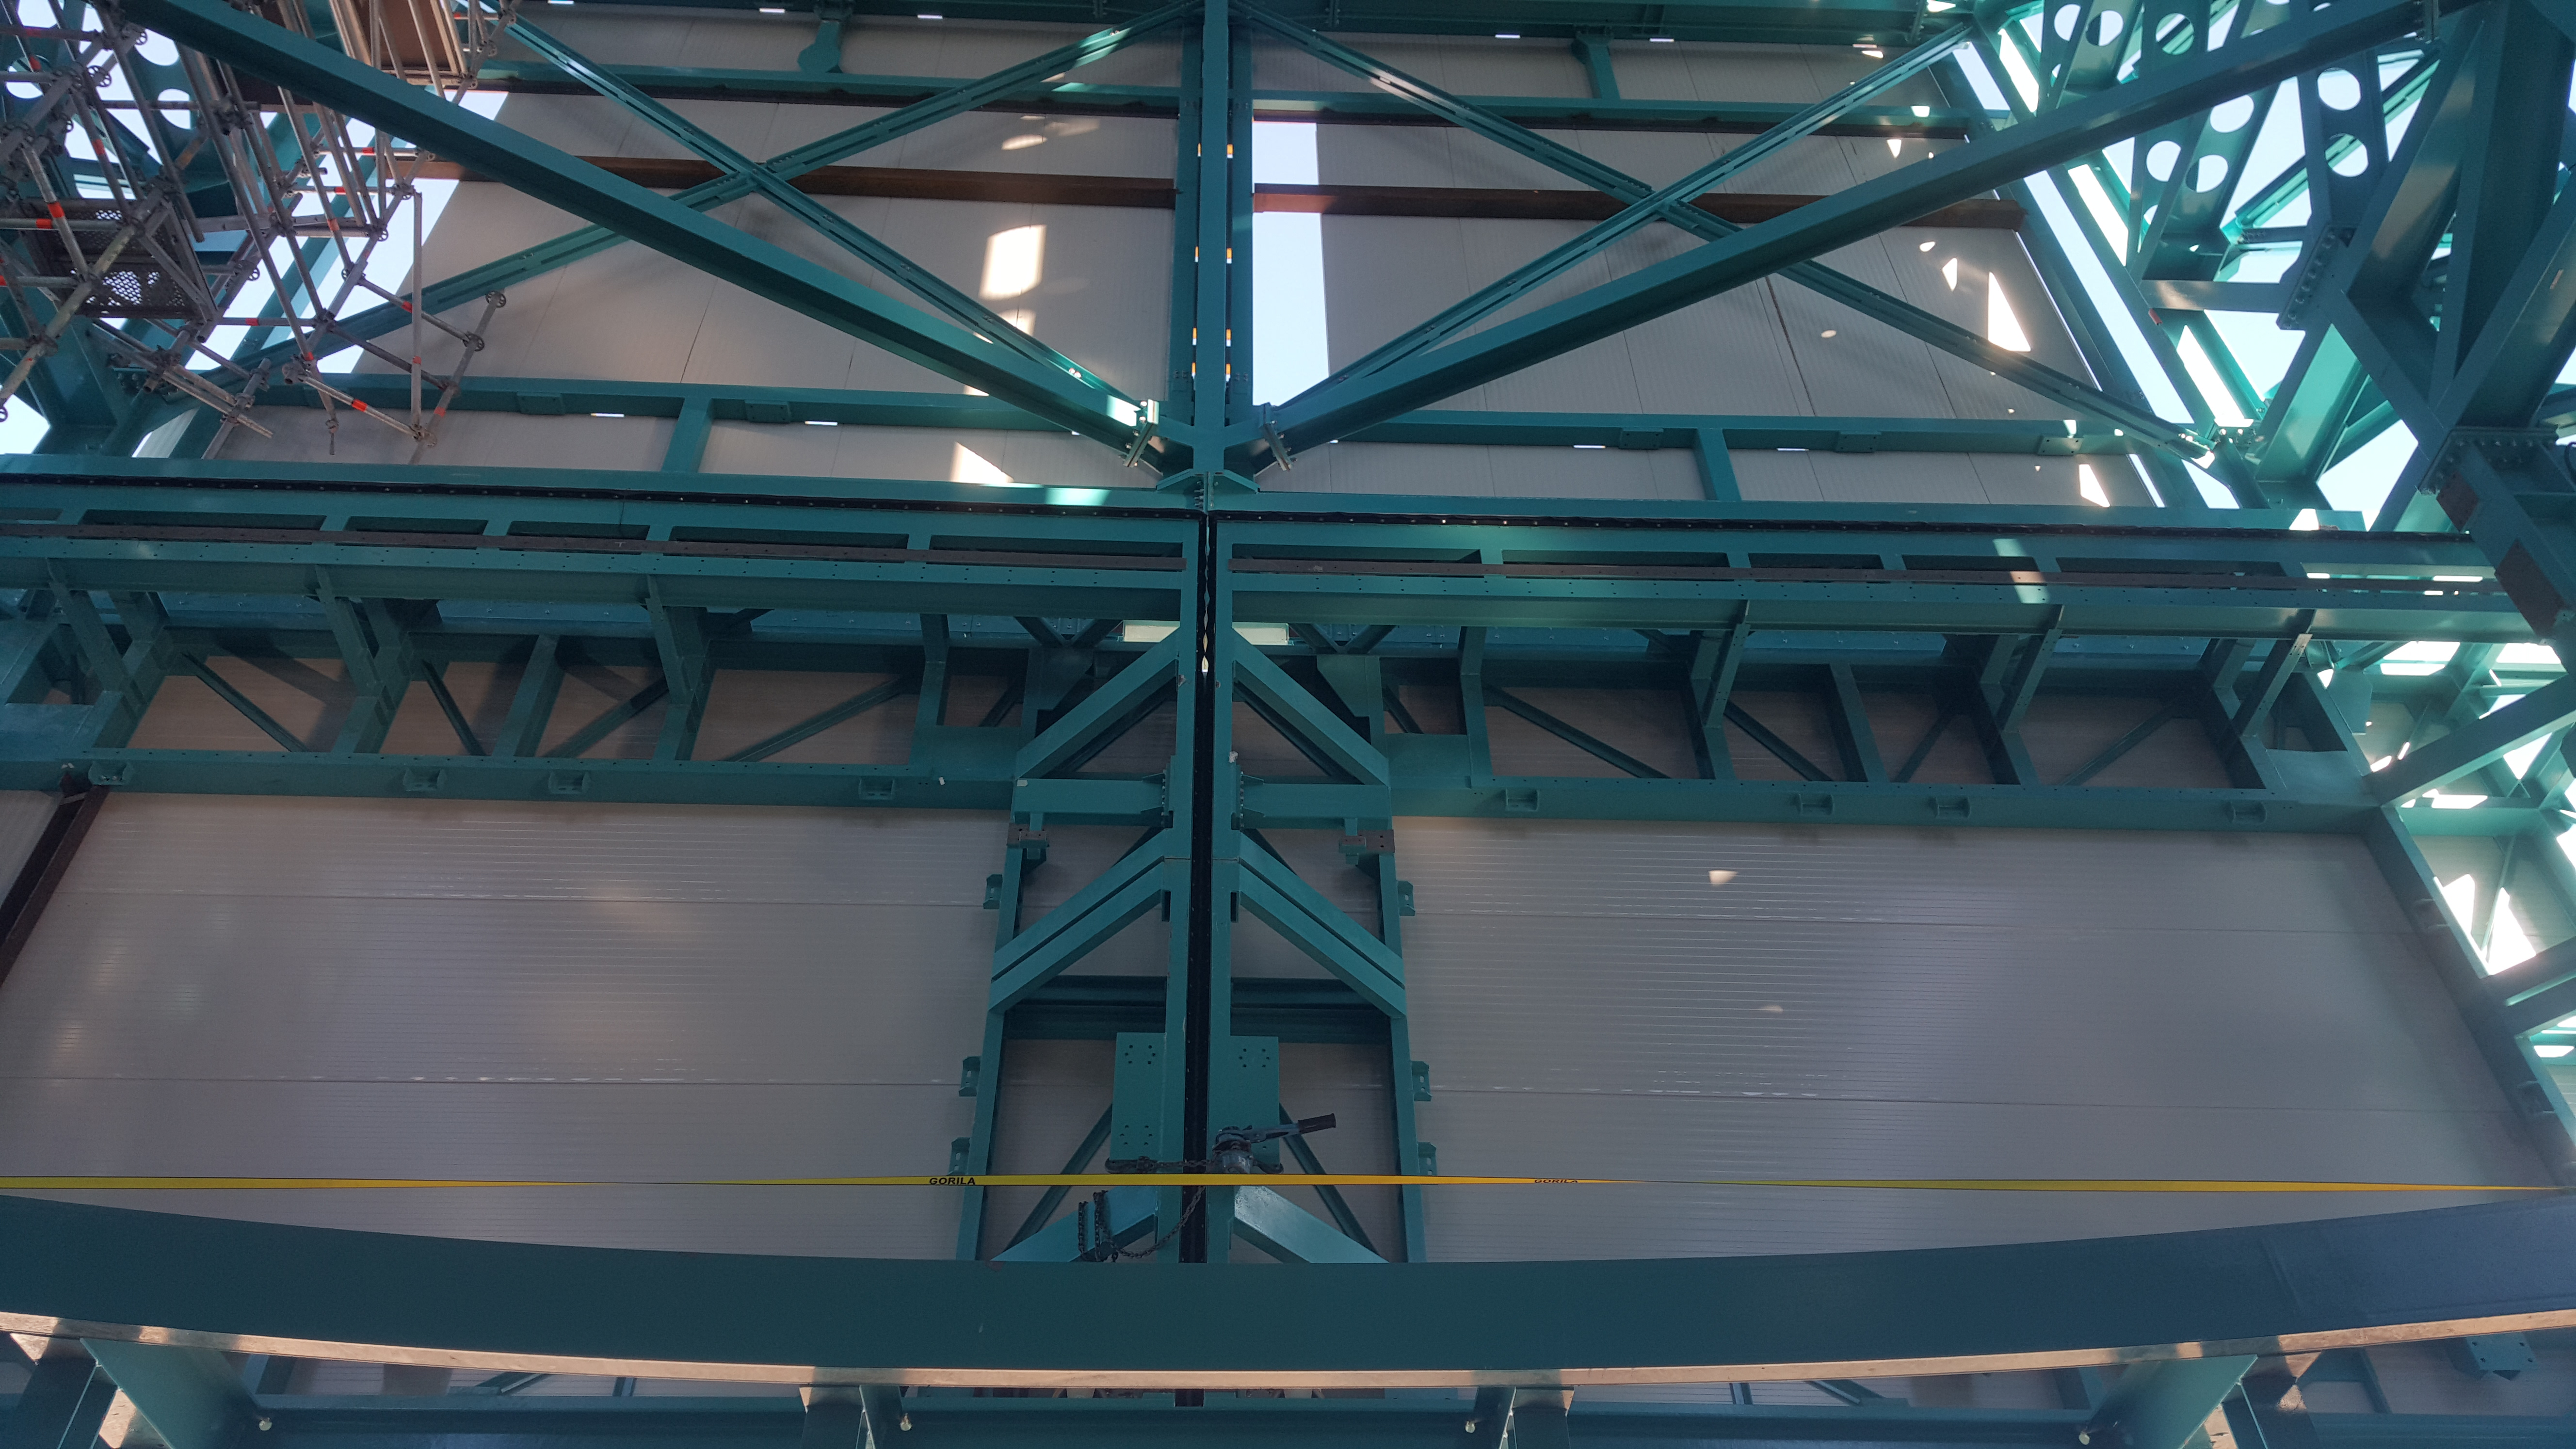

Summit Inspection May 26, 2020

A regular inspection of the Cerro Pachón construction site took place on May 26th. This visit included more work on the Dome and a detailed inspection of Telescope Mount Assembly (TMA) stored materials, as requested by TMA vendor Asturfeito.

Credit: Rubin Observatory/NSF/AURA